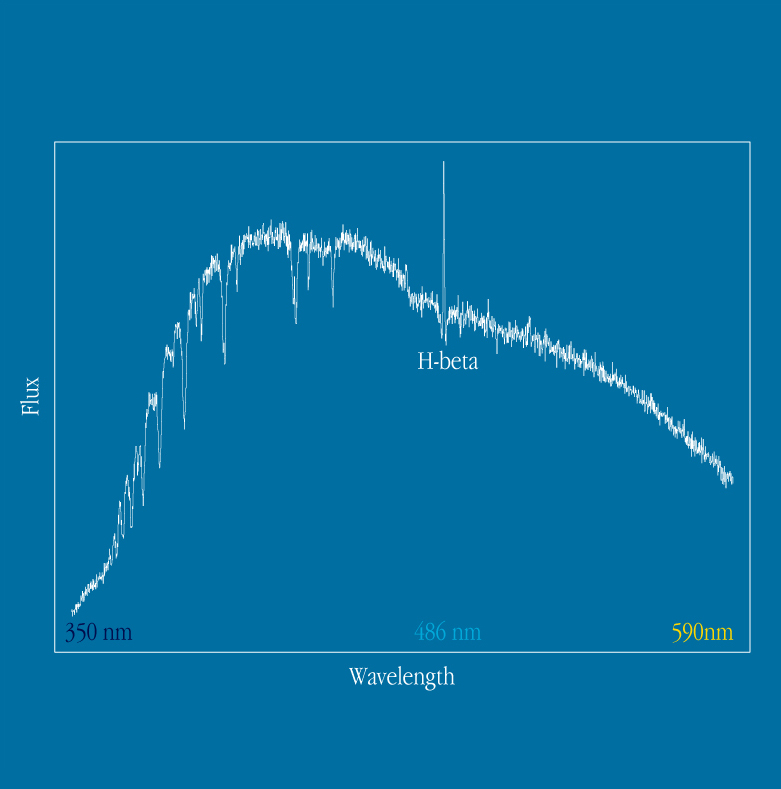

FORS1 at the VLT UT1: first spectra

Tracing of the spectrum of a Be star ("Be41") in the open cluster NGC 330 in the Small Magellanic Cloud.

Credit: ESO